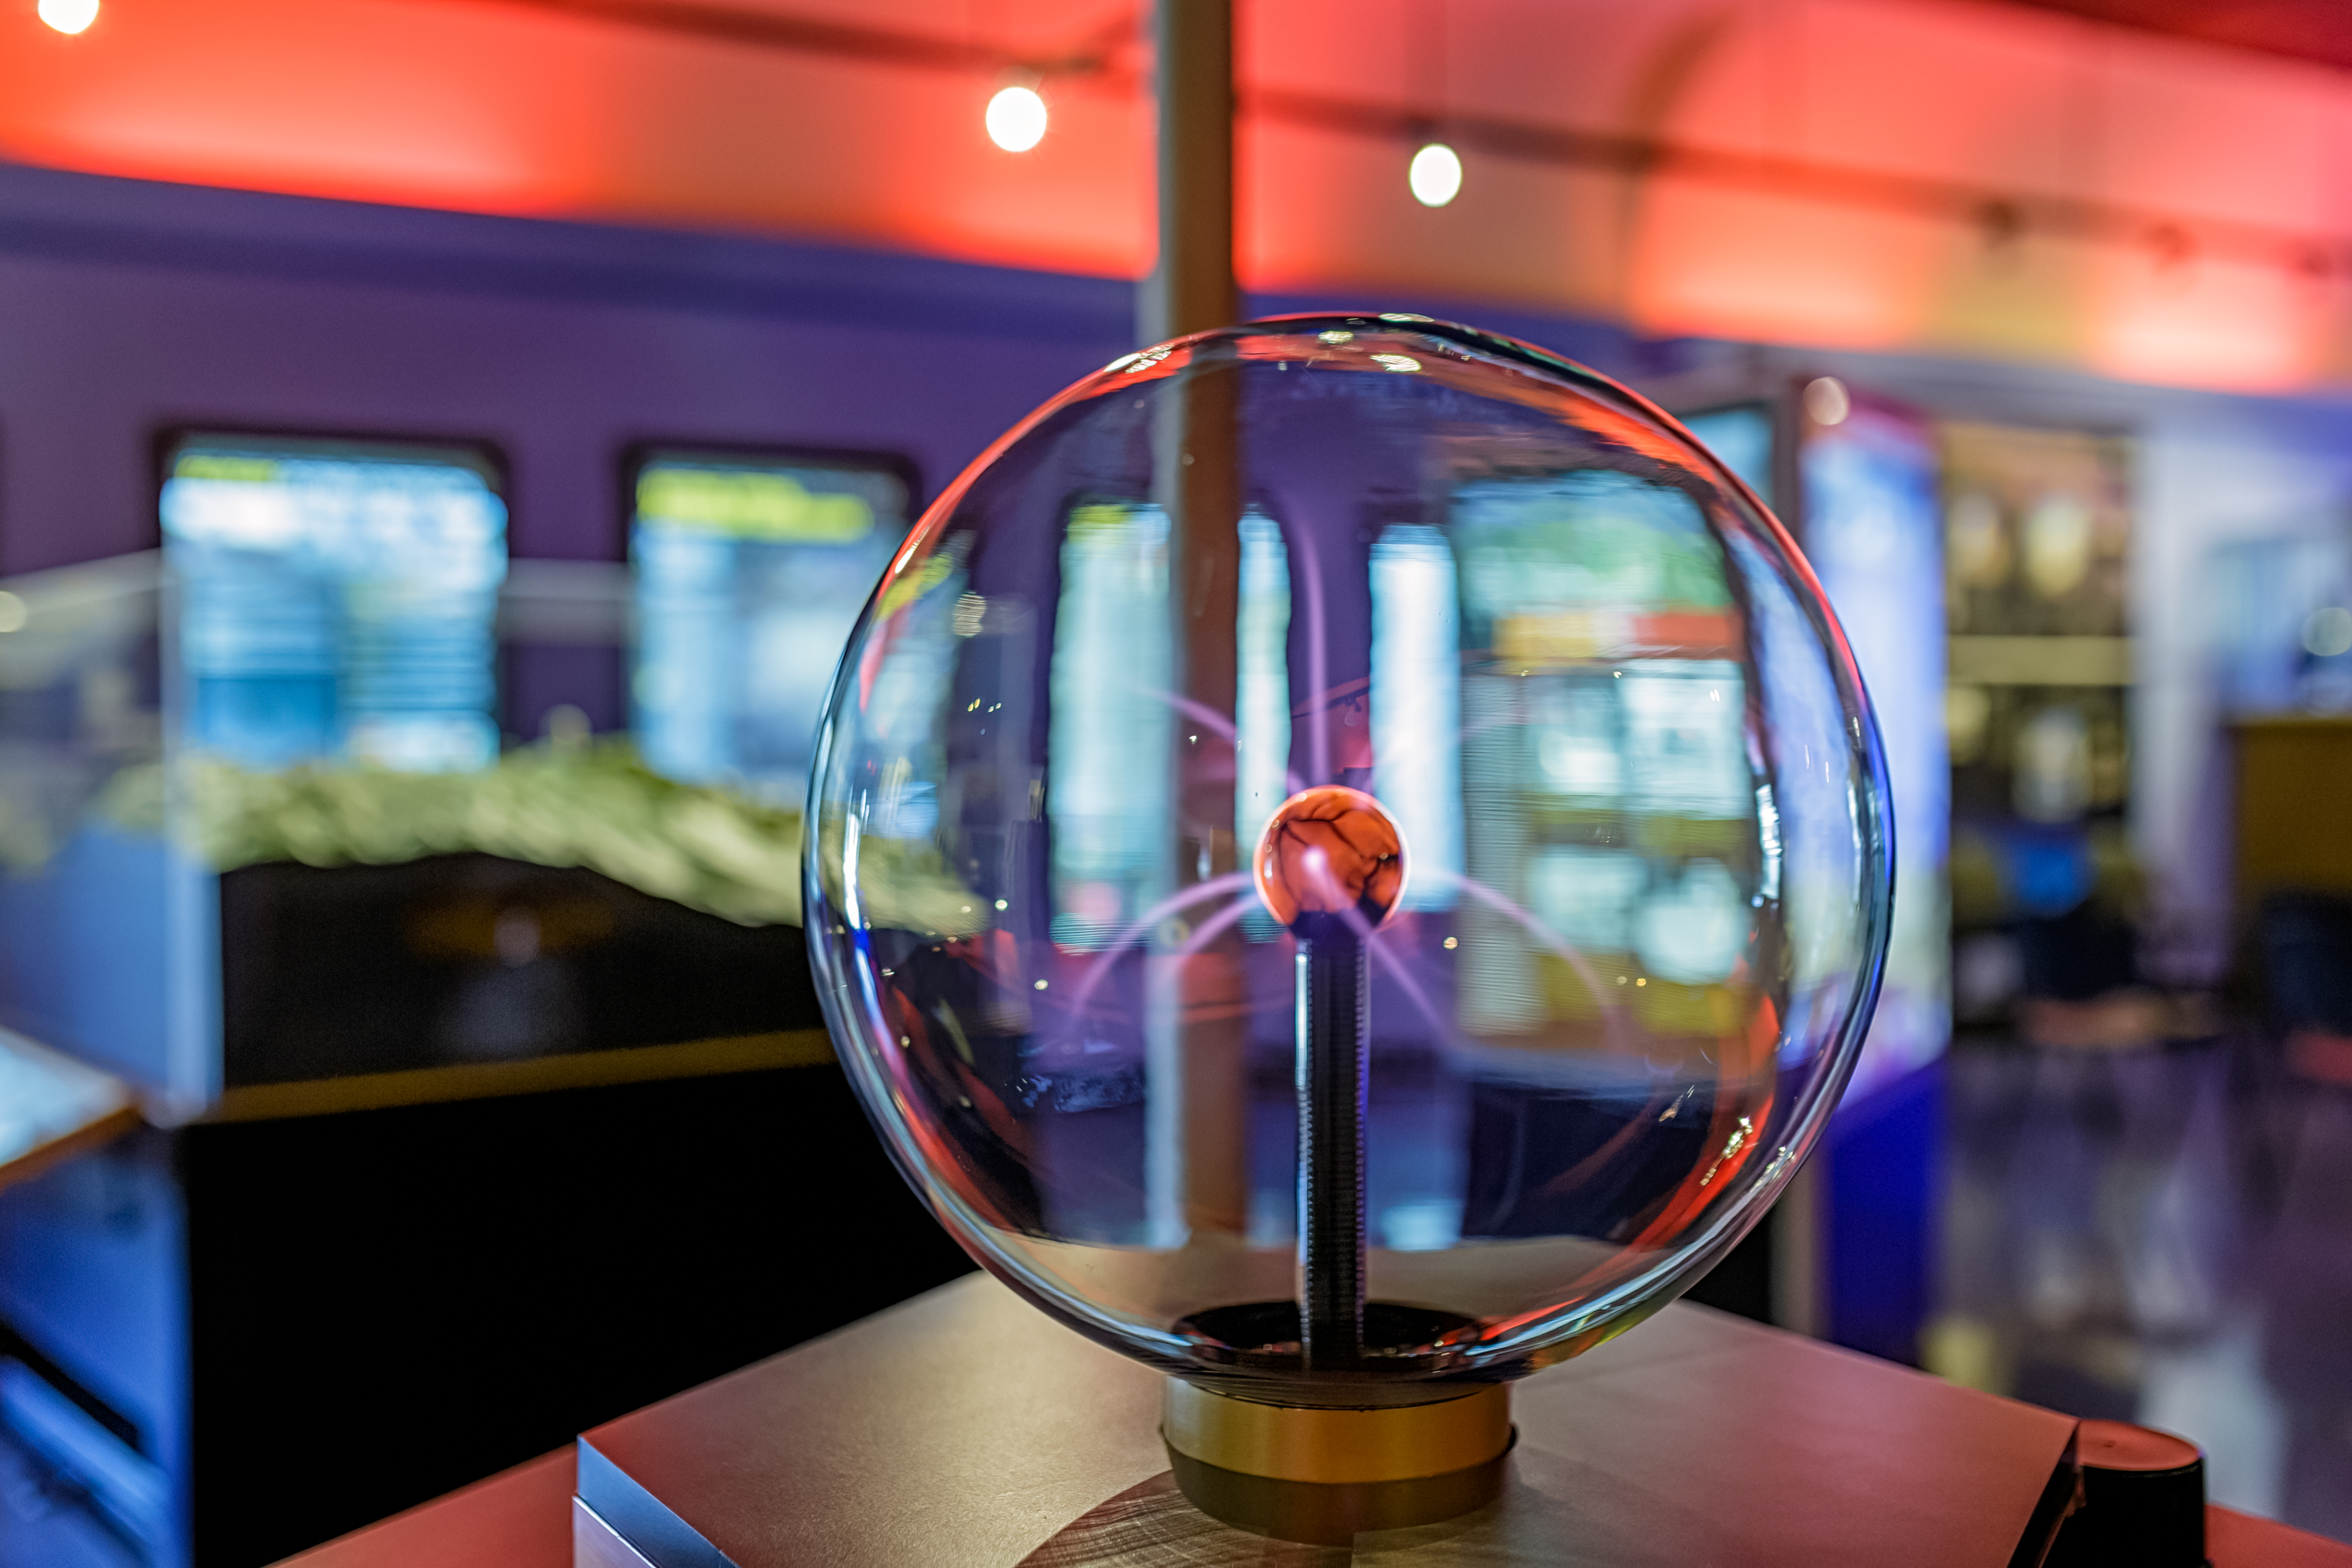

KPNO Visitor Center Plasma Globe

The plasma globe inside the Kitt Peak National Observatory Visitor Center in Arizona.

Credit: KPNO/NOIRLab/NSF/AURA/P. Horálek